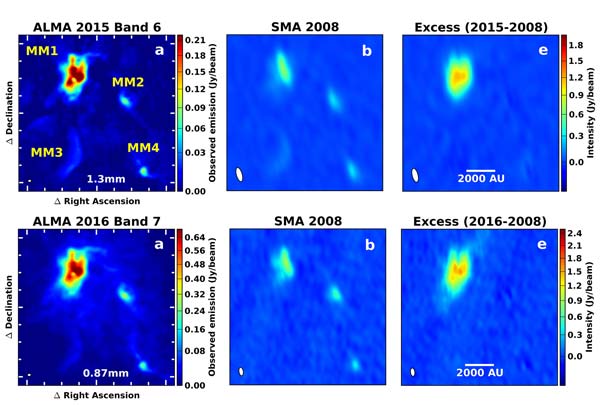

Comparing observations ALMA and the SMA

Comparing observations by two different millimeter-wavelength telescopes, ALMA and the SMA, astronomers noted a massive outburst in a star-forming cloud. Because the ALMA images are more sensitive and show finer detail, it was possible to use them to simulate what the SMA could have seen in 2015 and 2016. By subtracting the earlier SMA images from the simulated images, astronomers could see that a significant change had taken place in MM1 while the other three millimeter sources (MM2, MM3, and MM4) are unchanged. ALMA (ESO/NAOJ/NRAO); SMA, Harvard/Smithsonian CfA

Credit: ALMA (ESO/NAOJ/NRAO)